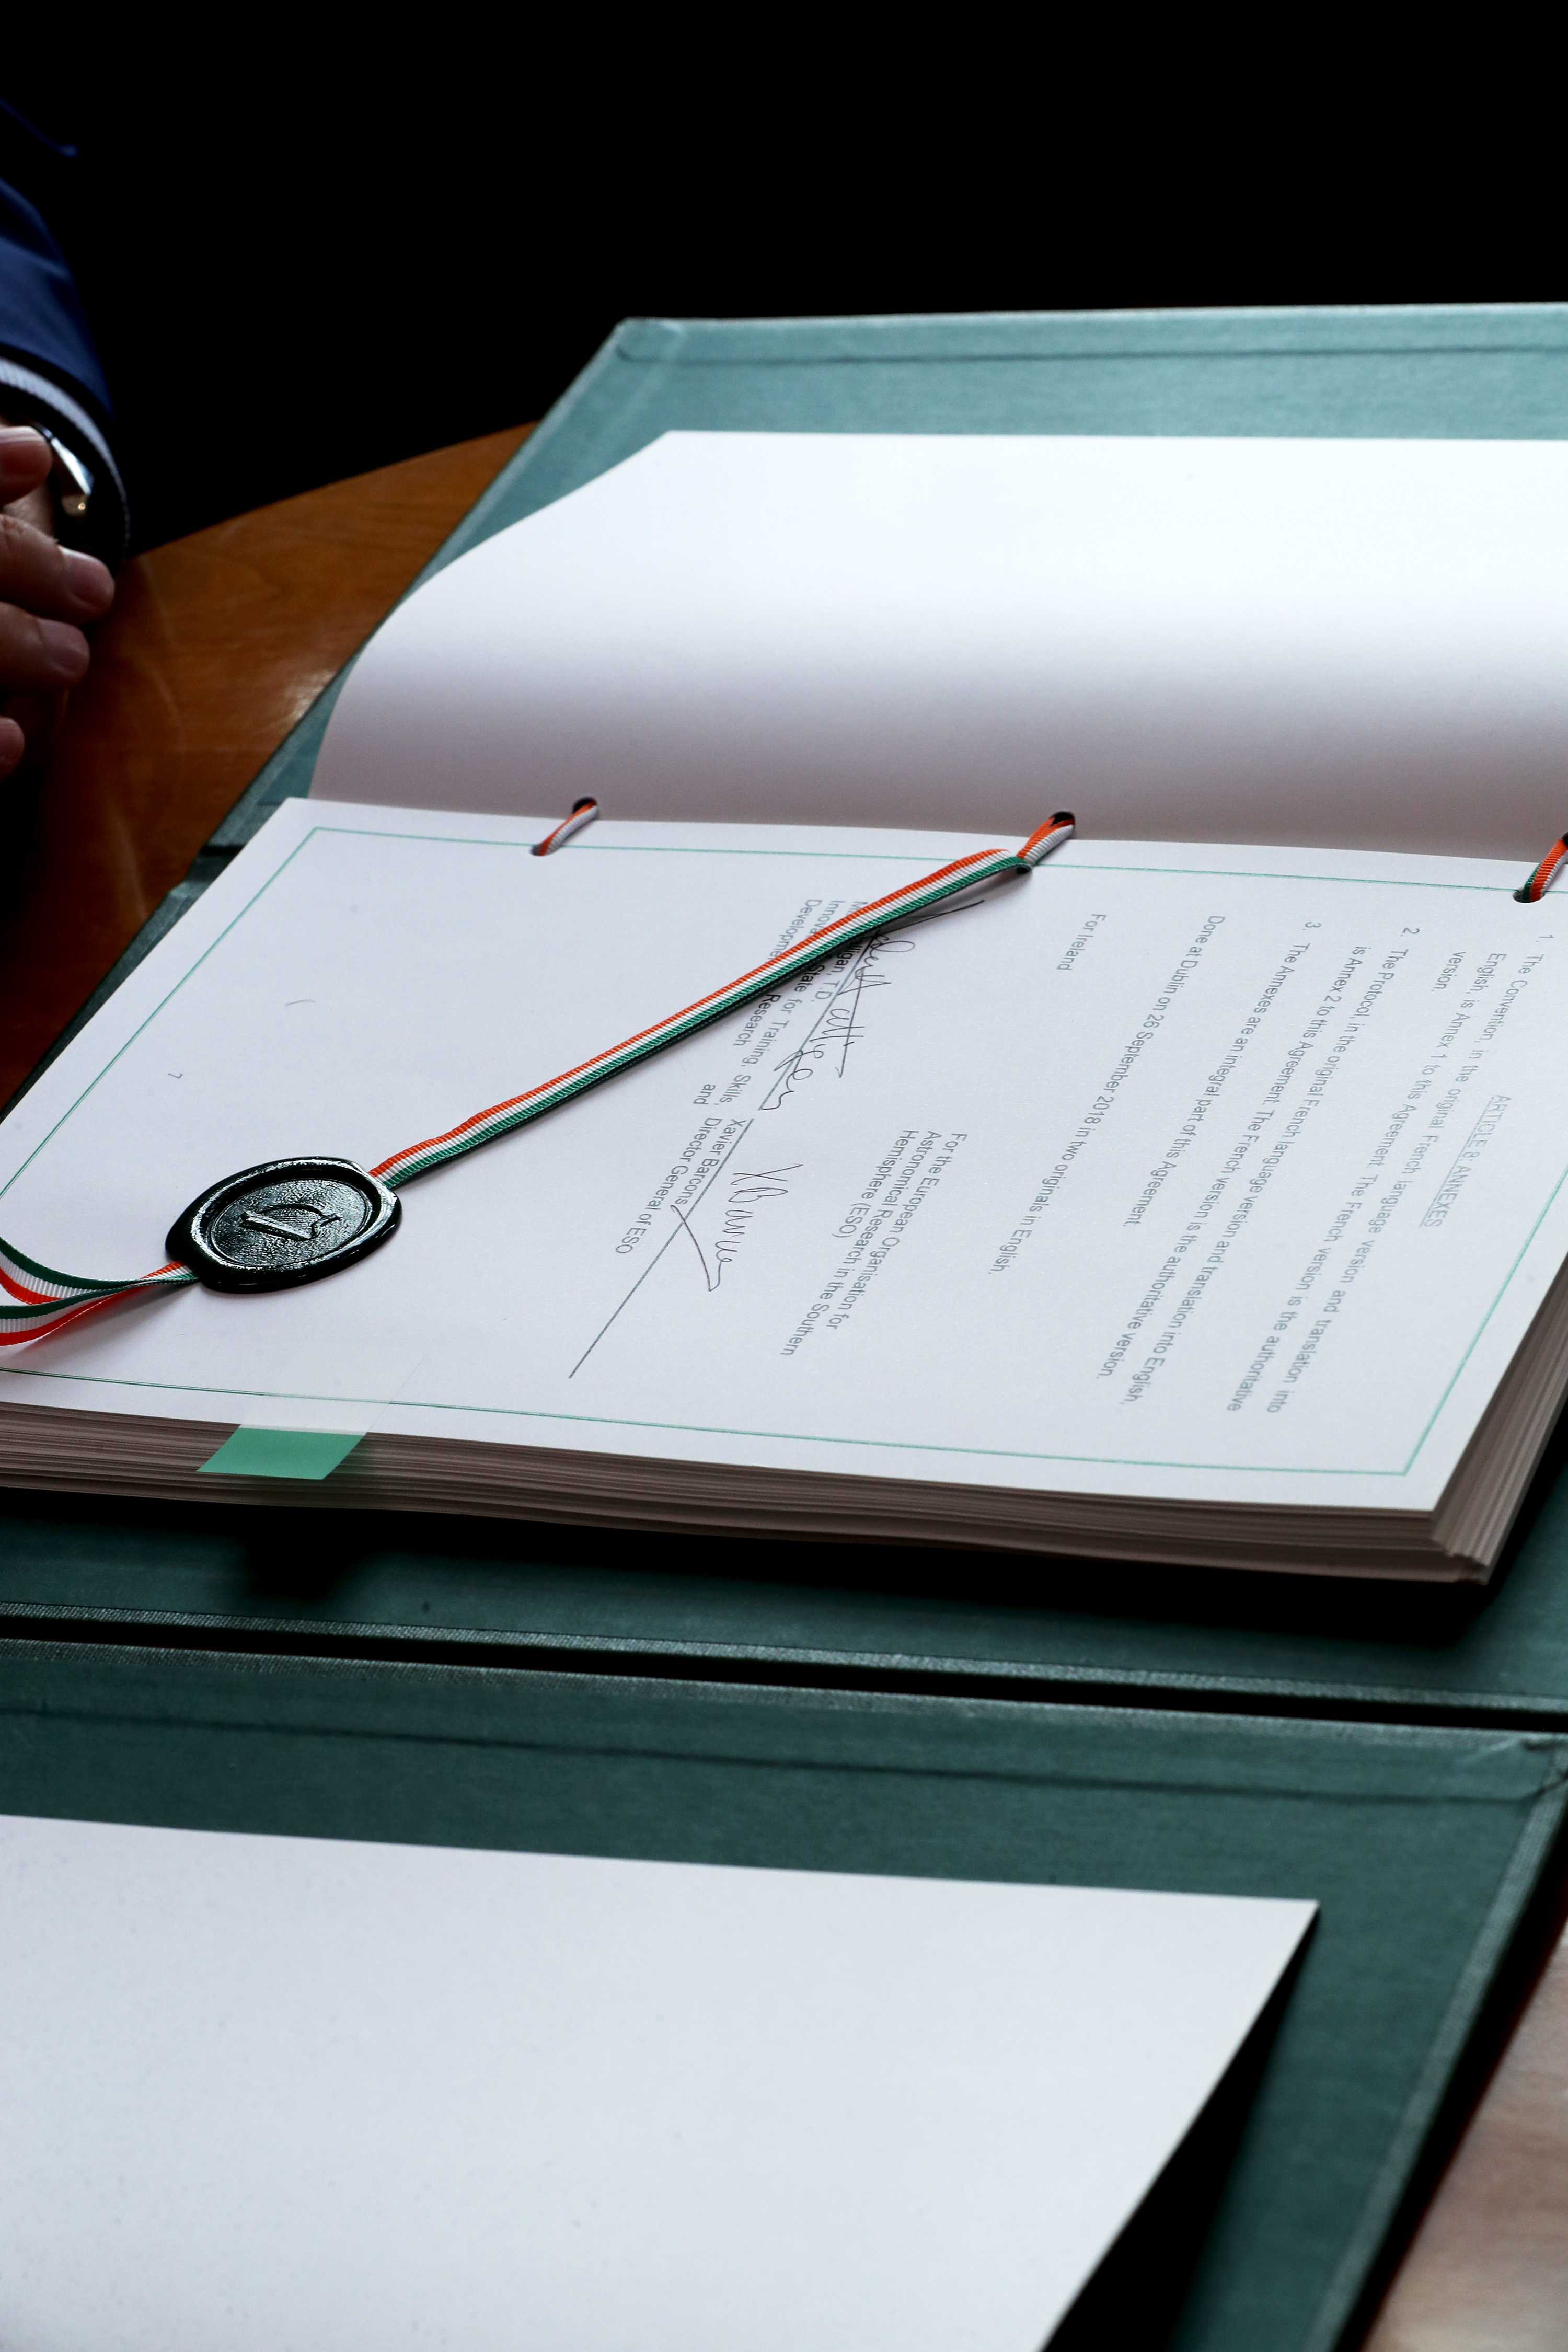

The Irish Accession Agreement

ESO’s Director General, Xavier Barcons, and John Halligan T.D., Irish Minister of State for Training, Skills, Innovation, Research and Development, today signed the Accession Agreement that will lead to Ireland joining the European Southern Observatory.

Credit: ESO